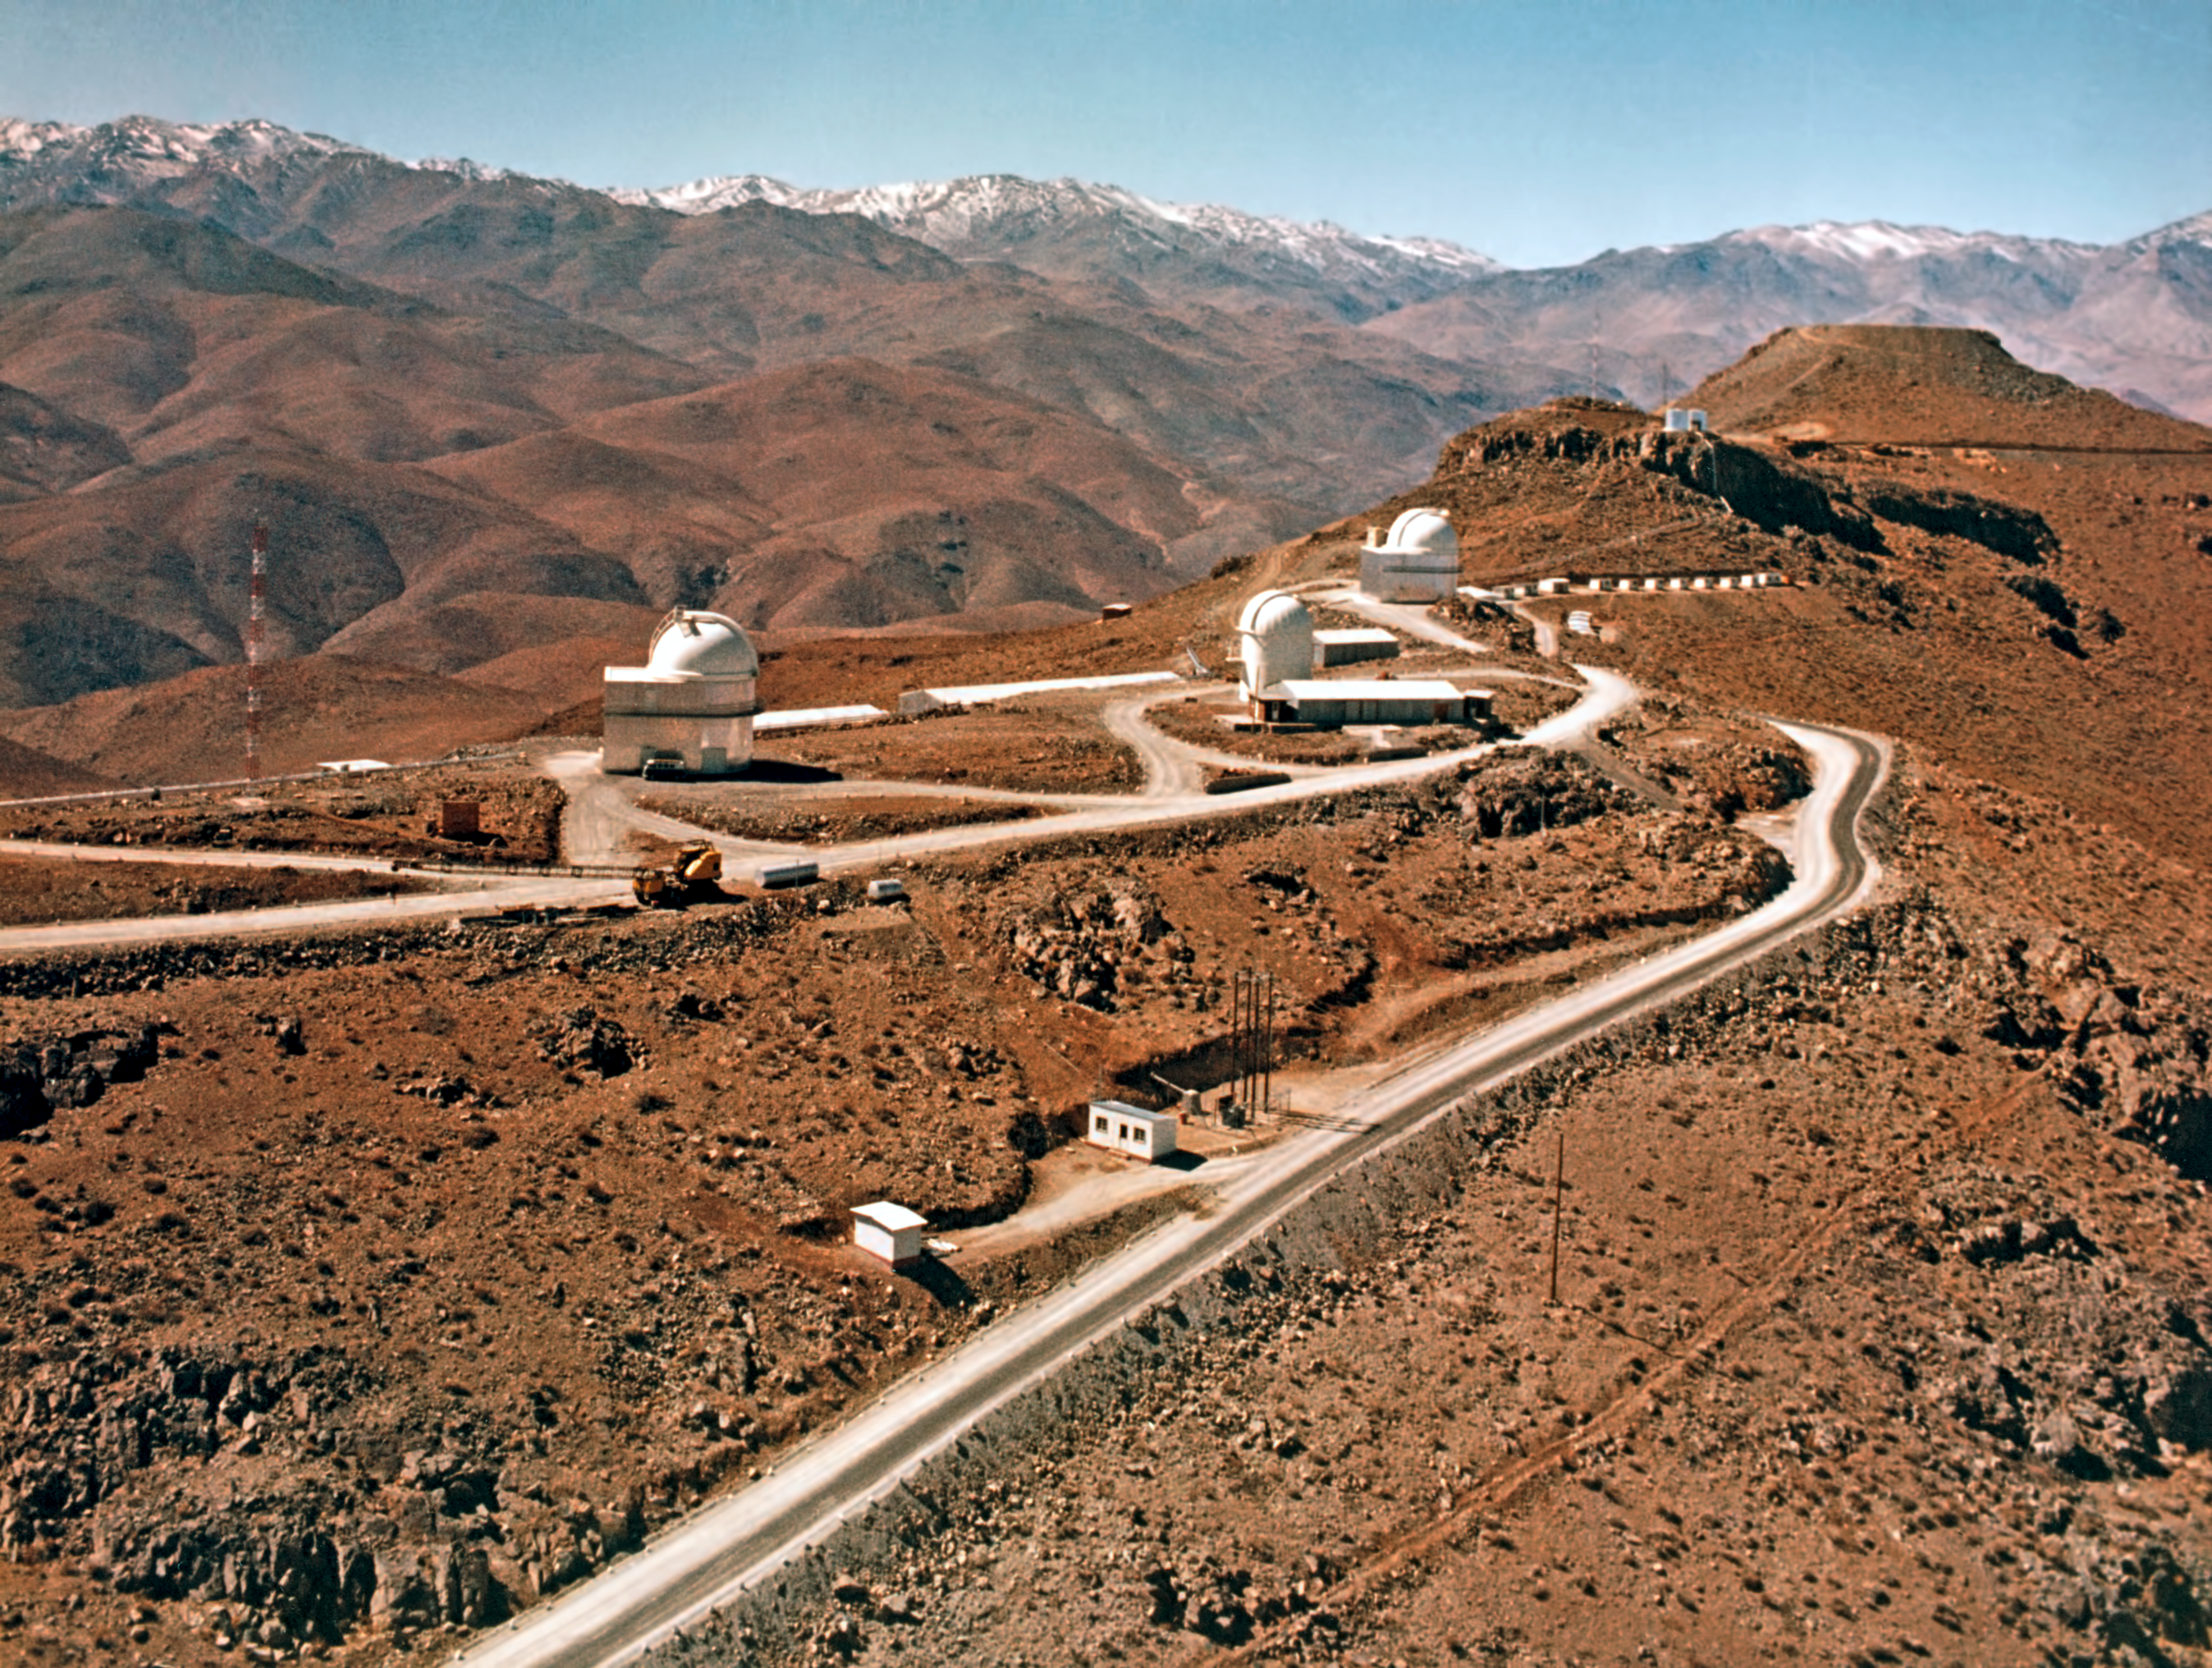

Building La Silla Observatory

View of the ridge of La Silla mountain, looking toward the southeast. Besides the three middle sized telescope, the hilltop on the right was already flattened, ready for the ESO 3.6-metre Telescope. On its left, is the current NTT site. This picture was taken around 1970.

Credit: ESO